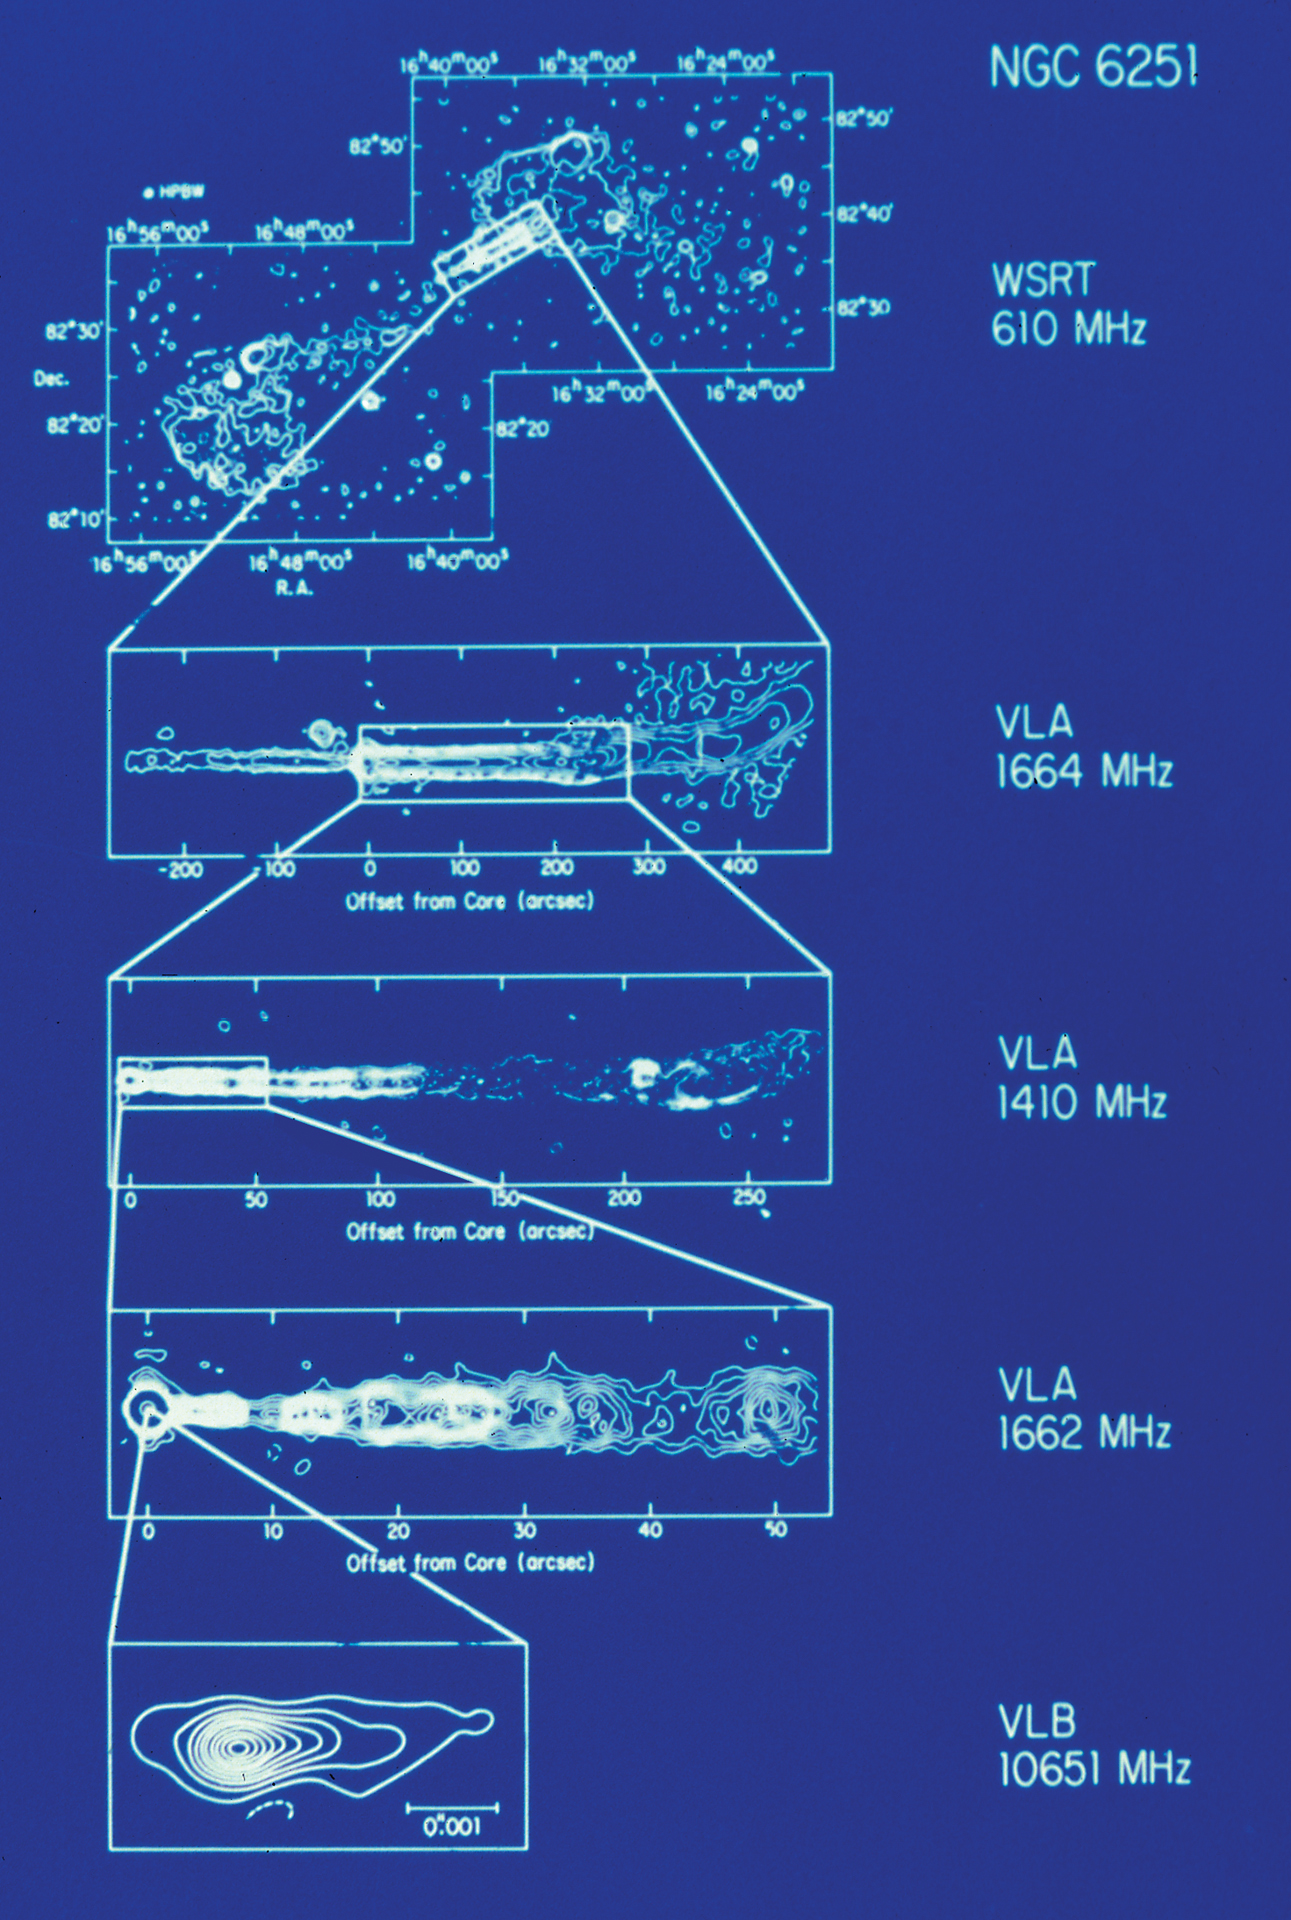

Zooming into a Black Hole

This collection of data from a powerful radio galaxy known as NGC 6251 shows the increase in detail astronomers get when they use the Very Large Array and the Very Long Baseline Array. The VLA sees the blobbiness along the jet of material shooting out of a supermassive black hole. The VLBA can see down into the area right around that black hole.

Credit: NRAO/AUI/NSF